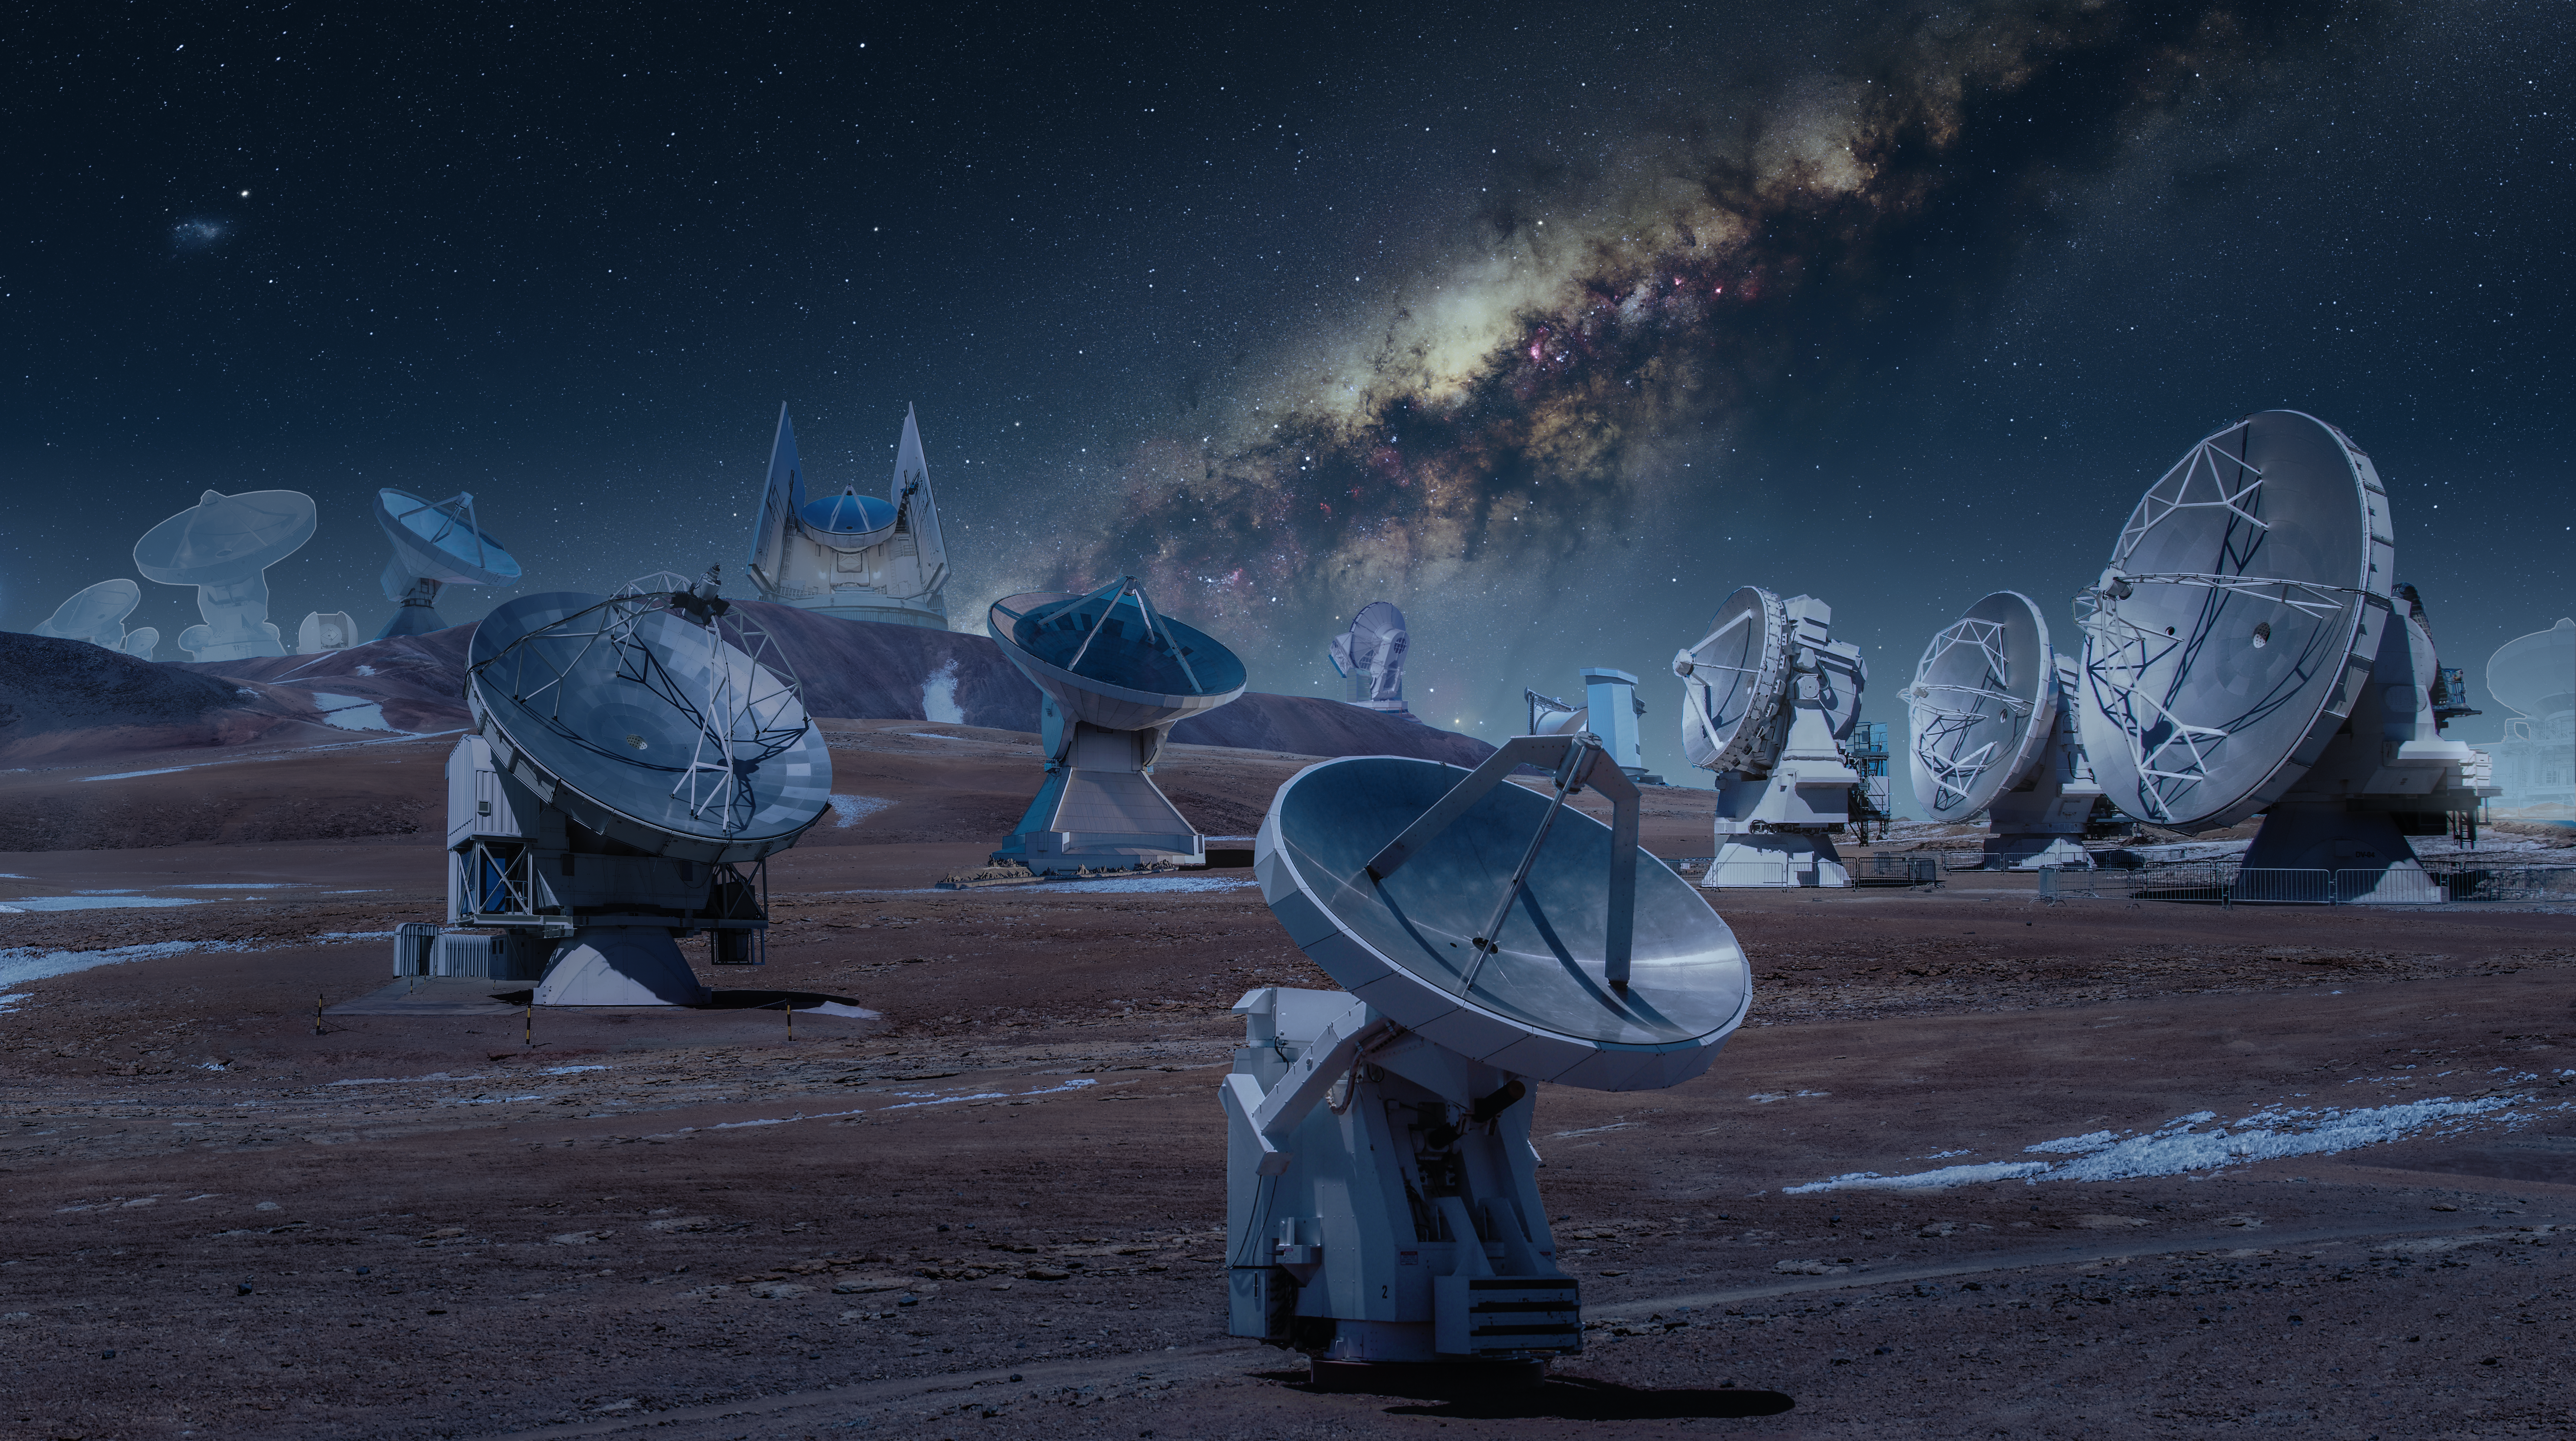

Montage of the Event Horizon Telescope observatories (night)

A montage of the radio observatories that form the Event Horizon Telescope (EHT) network, used to image the Milky Way’s central black hole, Sagittarius A*. These include the Atacama Large Millimeter/submillimeter Array (ALMA), the Atacama Pathfinder EXperiment (APEX), IRAM 30-meter telescope, James Clark Maxwell Telescope (JCMT), Large Millimeter Telescope (LMT), Submillimeter Array (SMA), Submillimetere Telescope (SMT) and South Pole Telescope (SPT).

The slightly transparent telescopes in the background, represent the three telescopes added to the EHT Collaboration after 2018: the Greenland Telescope, the NOrthern Extended Millimeter Array (NOEMA) in France, and the UArizona ARO 12-meter Telescope at Kitt Peak. These telescopes were added to the array after the 2017 observations of Sagittarius A*.

Credit: ESO/M. Kornmesser. Images of individual telescopes: ALMA: ESOAPEX: ESOLMT: INAOE ArchivesGLT: N. PatelJCMT: EAO-W. MontgomerieSMT: D. Harvey30m: N. BillotSPT: WikipediaSMA: S. R. SchimpfNOEMA: IRAMKitt Peak: Wikipedia Milky Way: N. Risinger (skysurvey.org)